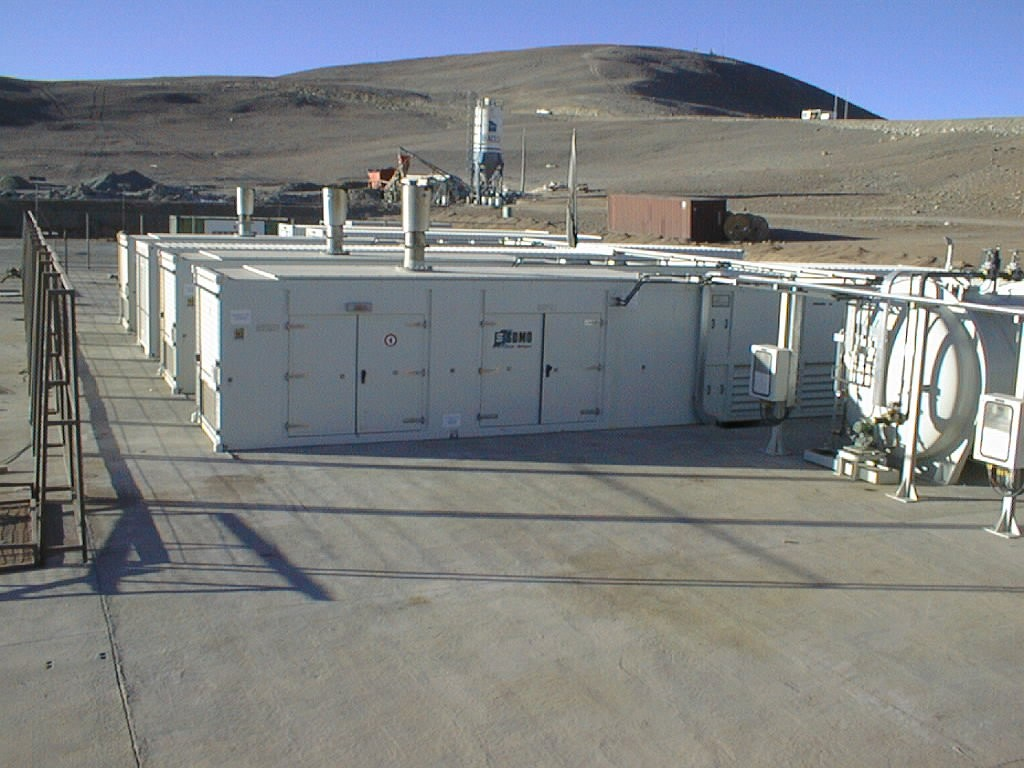

Paranal power plant

The containers near the base camp which house the Paranal power plant. The hill in the background is located East of the base camp.

Credit: ESO